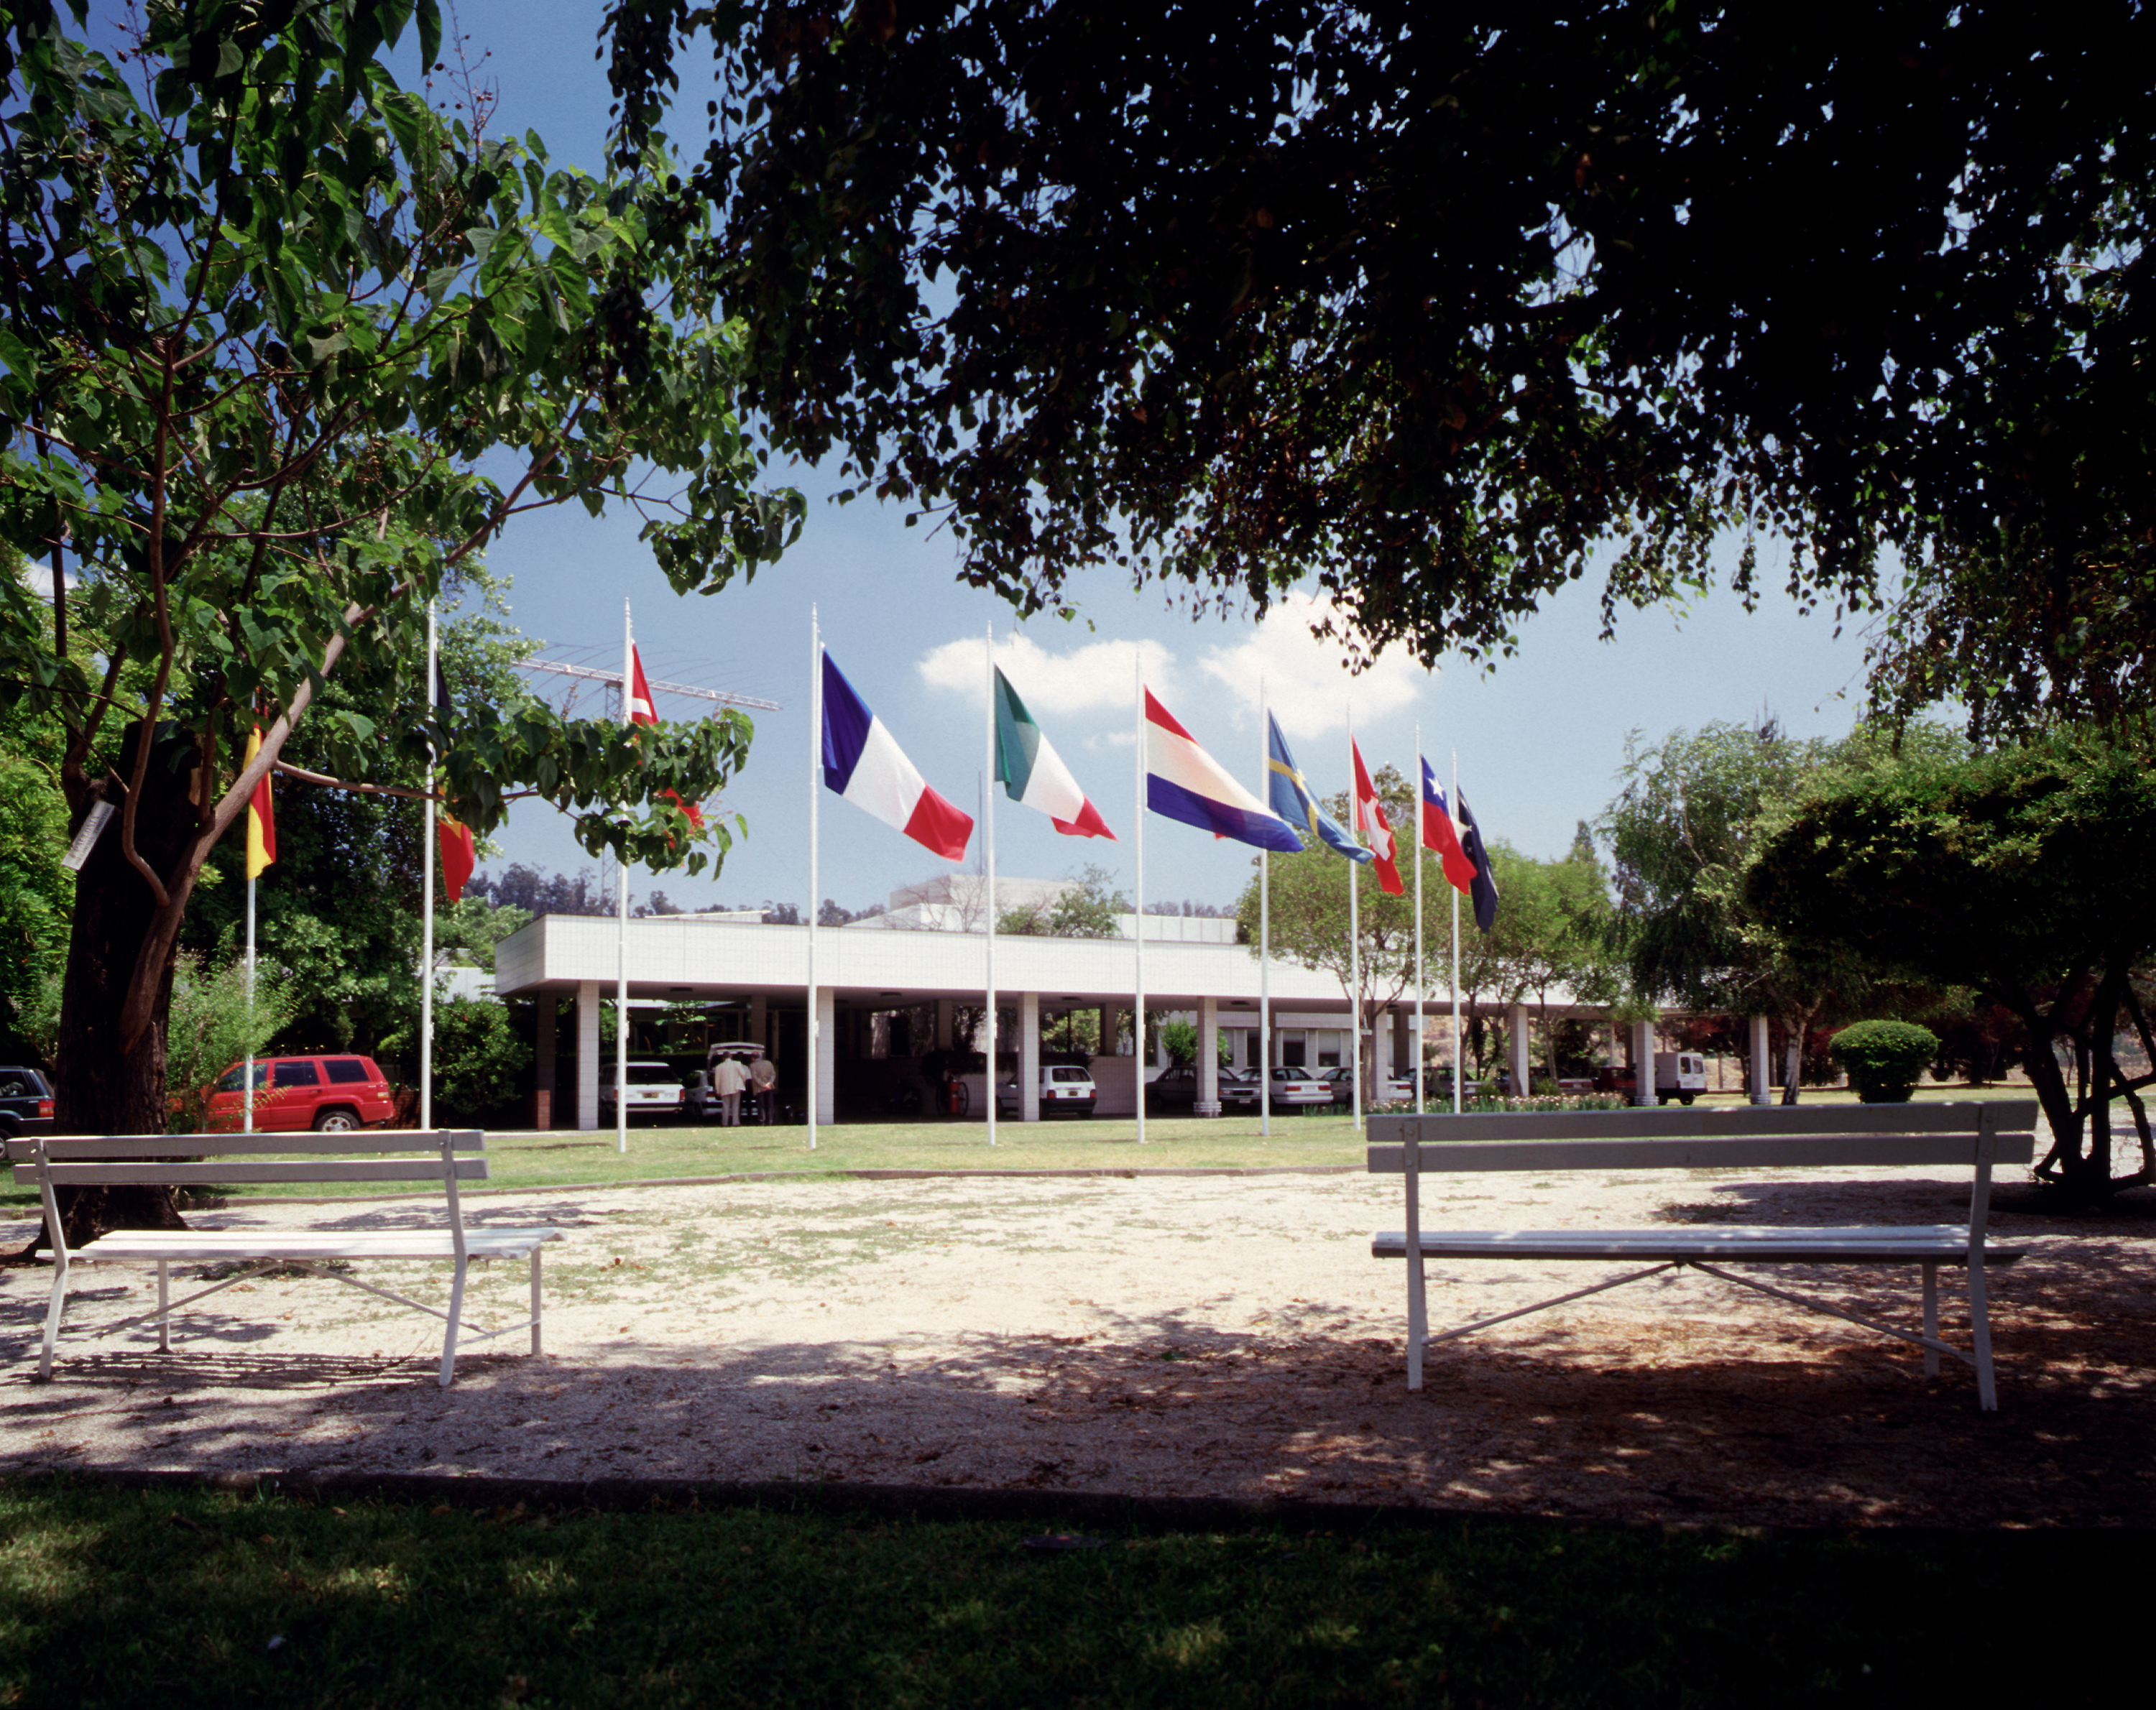

Vitacura Office: front view

ESO Headquarters in Chile is situated next to the UN building in the Vitacura district - it was constructed in 1967-69 and houses the ESO/Chile administration, as well as offices for the ESO astronomers and a comprehensive library.

Credit: ESO/H.H.Heyer